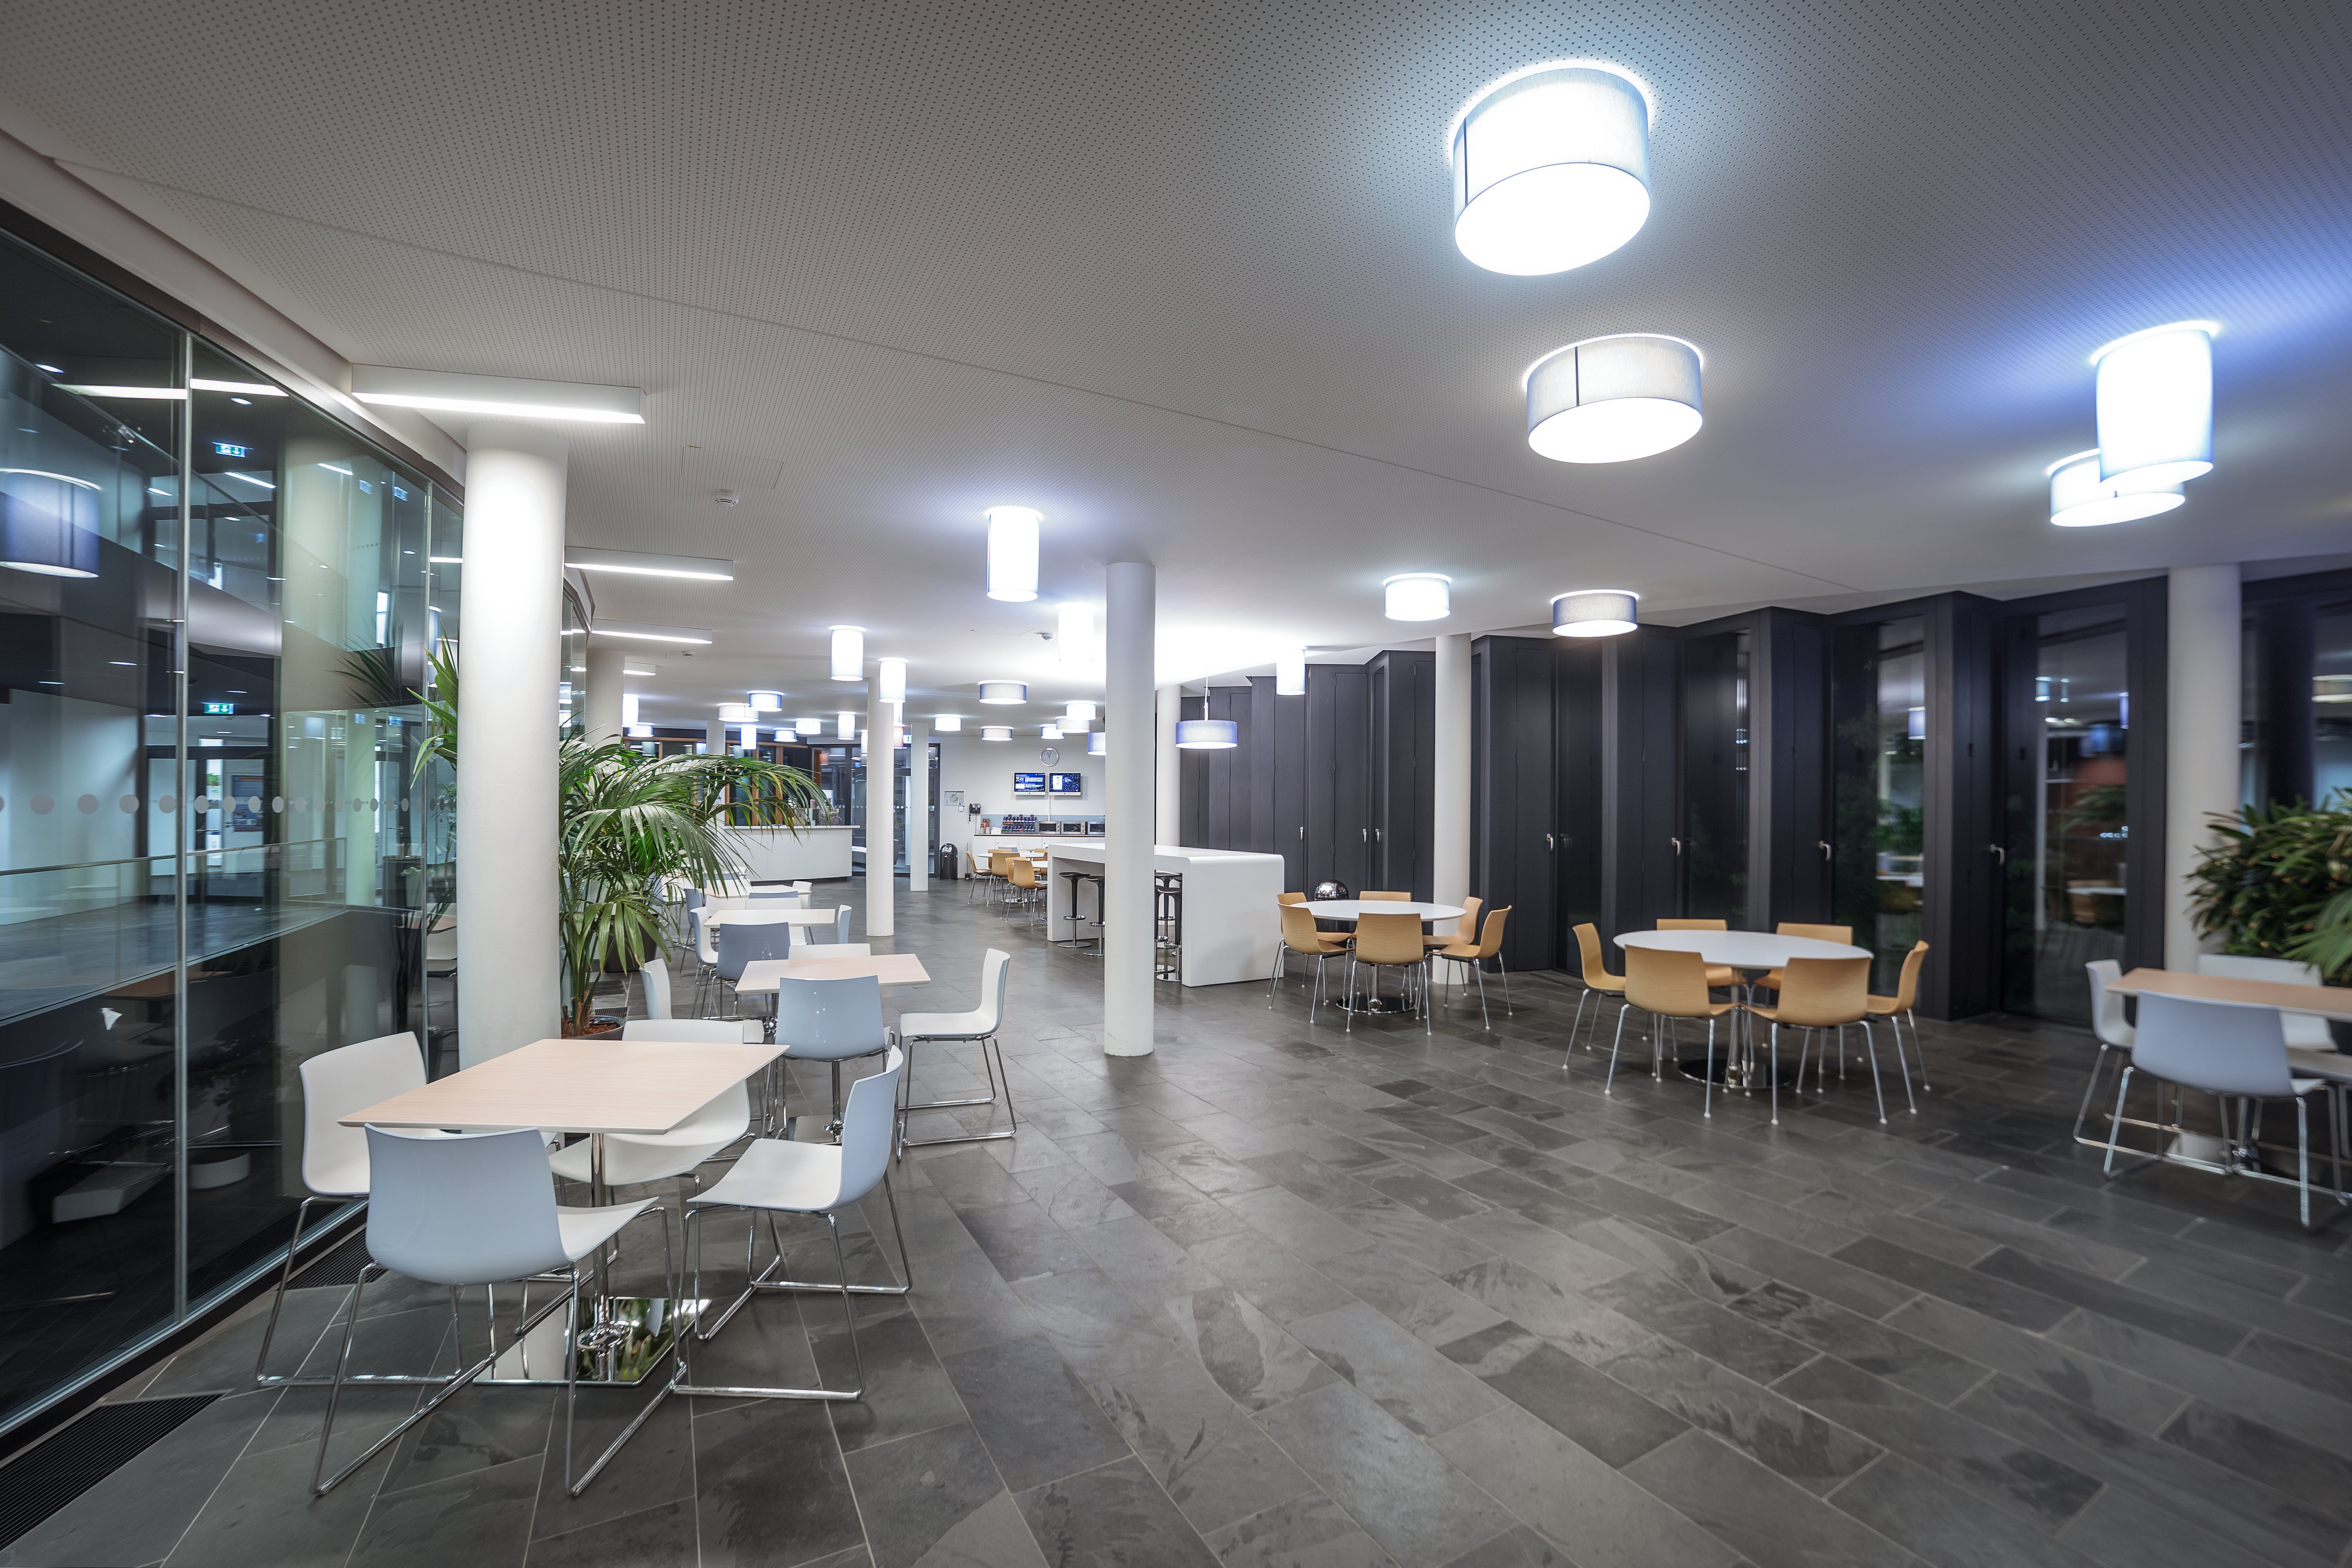

Cafeteria of building ABC

Cafeteria of the new building ABC at ESO Headquarters in Garching.

Credit: P. Horálek/ESO